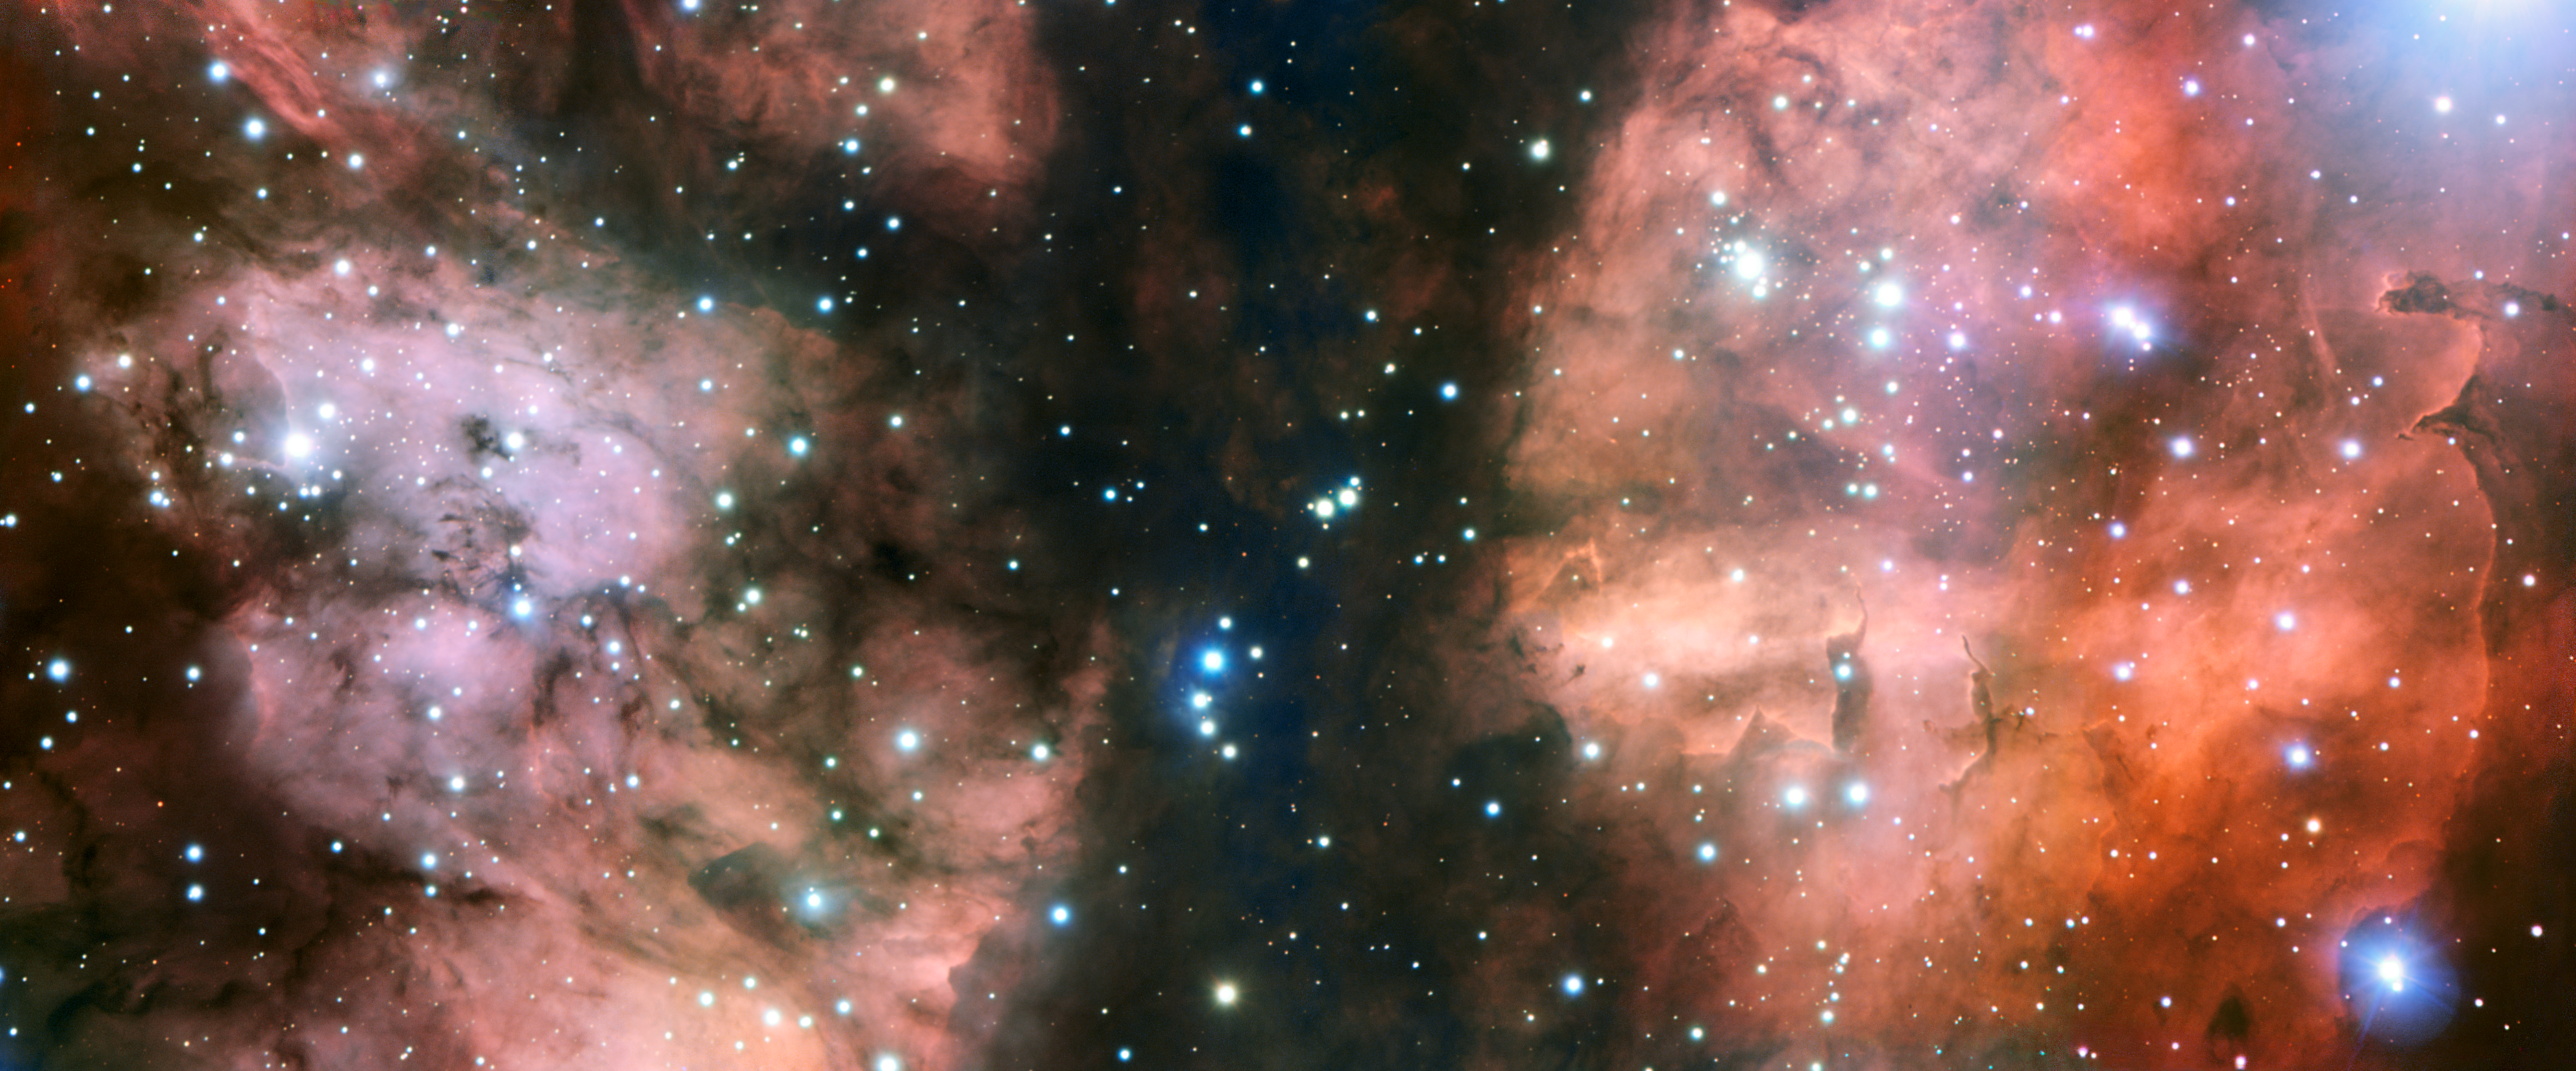

Close-up view of NGC 6357

ESO’s Very Large Telescope (VLT) has taken the most detailed image so far of a spectacular part of the stellar nursery called NGC 6357. The view shows many hot young stars, glowing clouds of gas and weird dust formations sculpted by ultraviolet radiation and stellar winds.

Credit: ESO